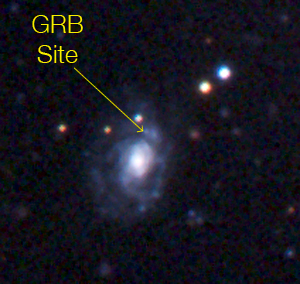

GRB 060505

Three-colour image (B, V, and R-band) of the gamma-ray burst observed on 5 May 2006, GRB 060505, with FORS on the VLT. The galaxy is a spiral galaxy at a distance of 1300 million light-years. The yellow arrow on the zoomed-in image (ESO Press Photo eso0649) shows where the star exploded, namely in a star-forming region in one of the spiral arms of the galaxy.

Credit: ESO